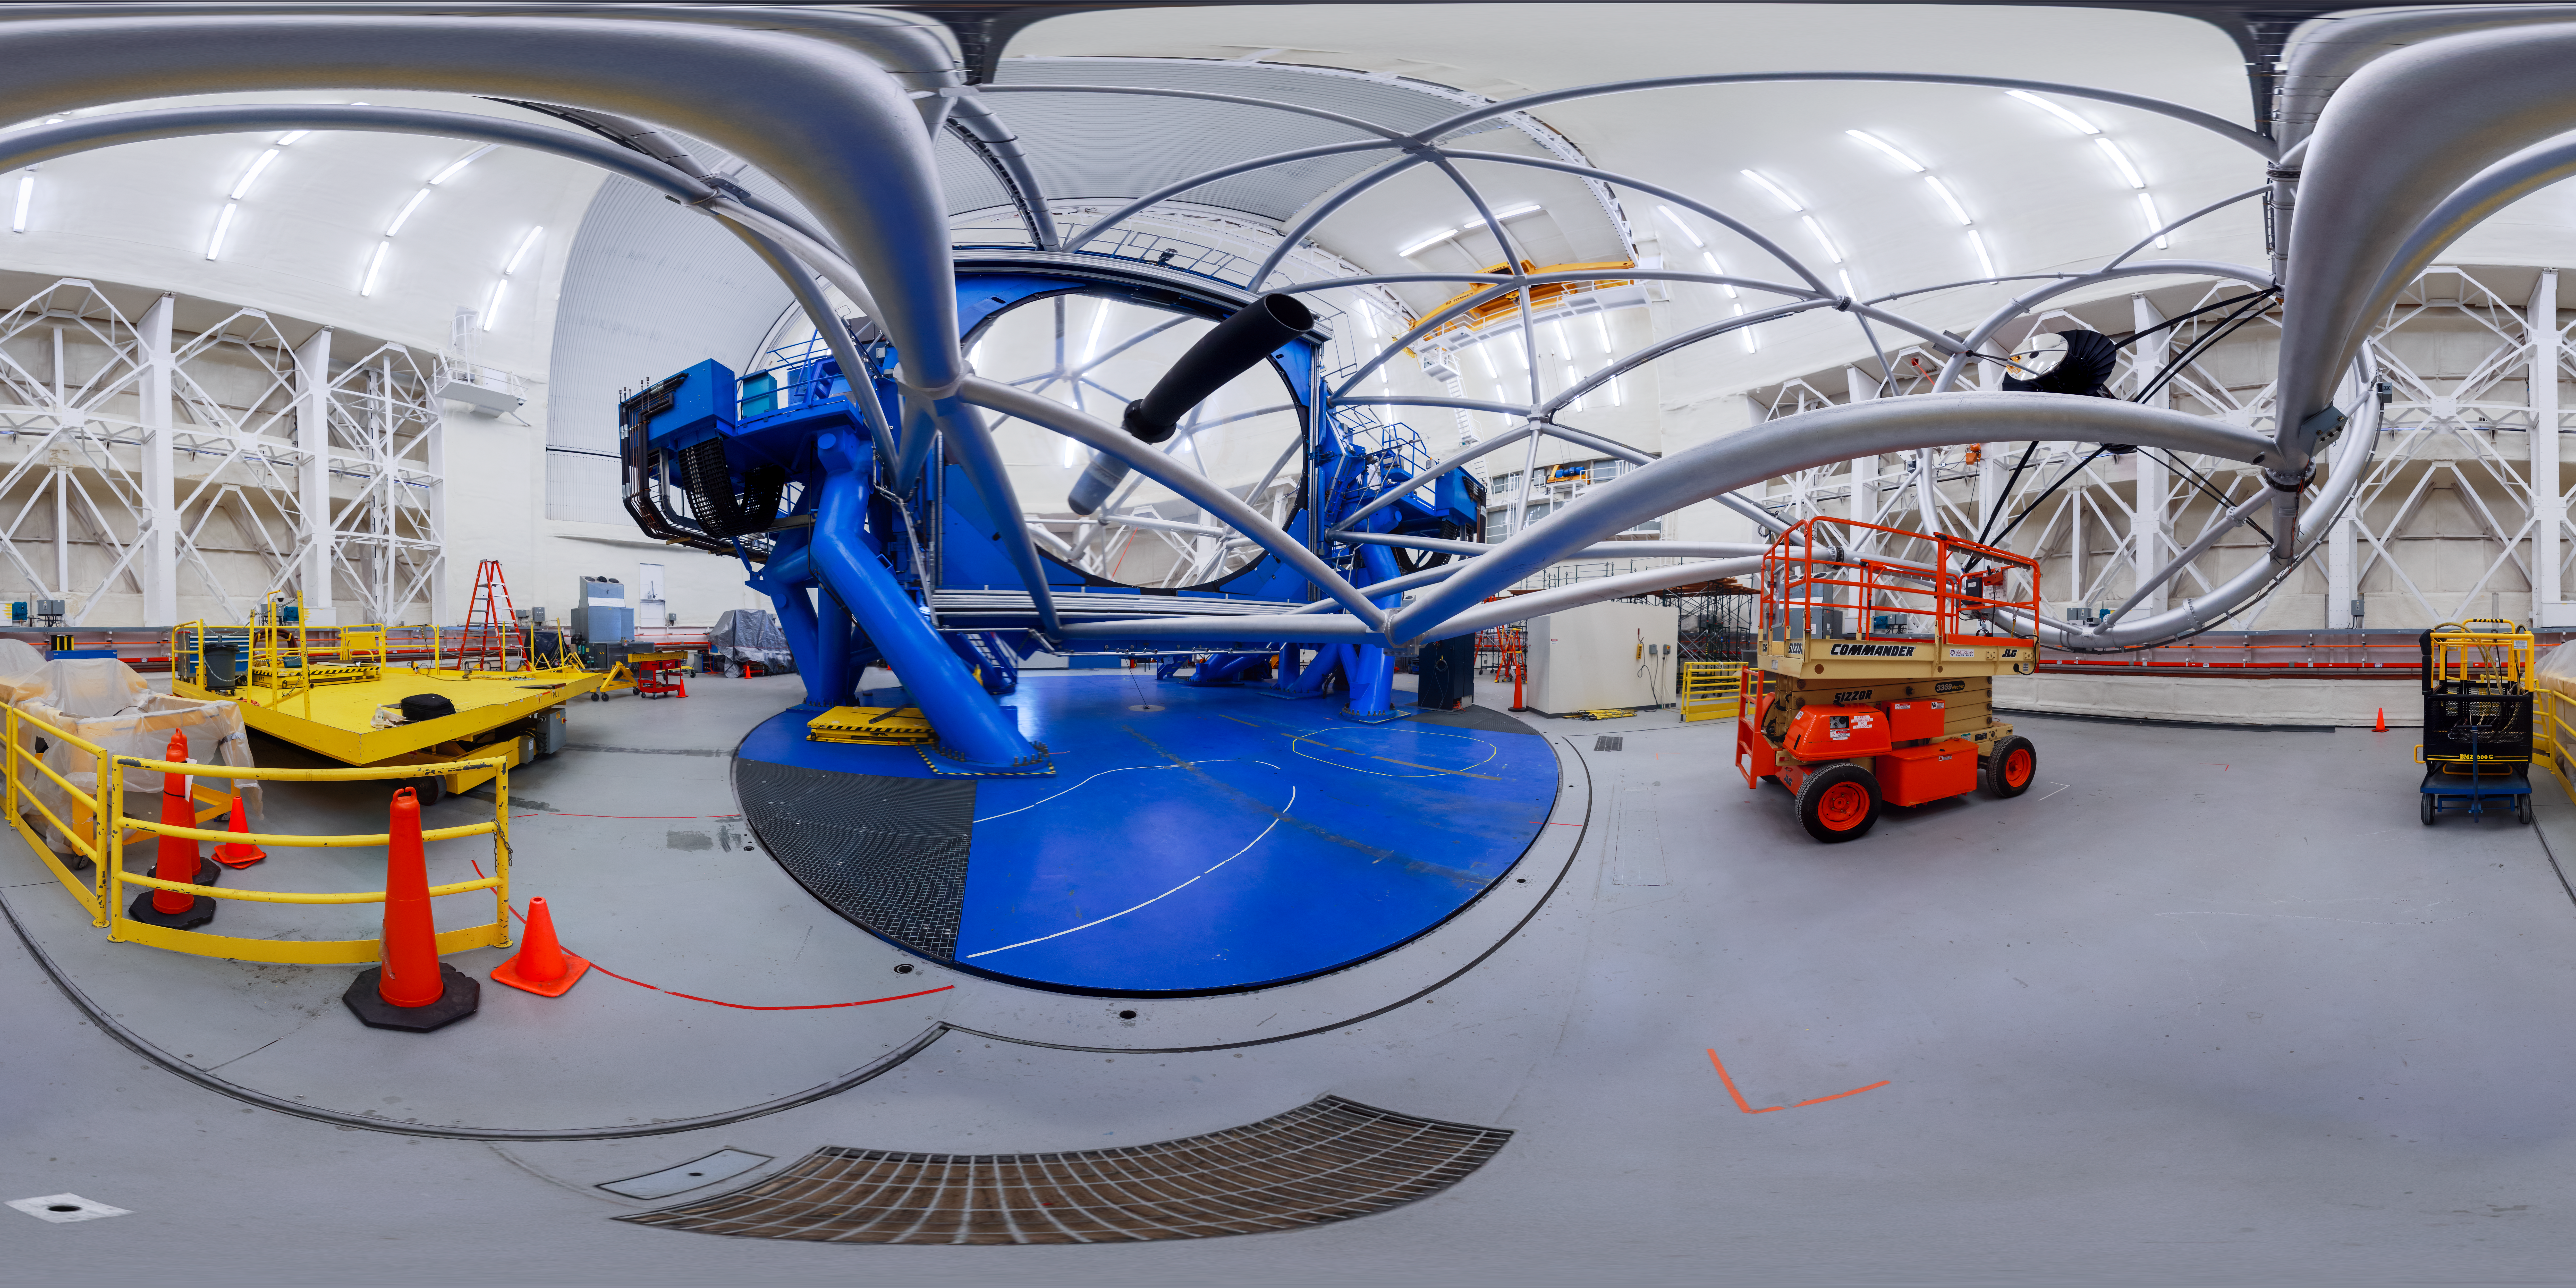

Gemini North Bottom View 360

A view of the Gemini North telescope, part of the International Gemini Observatory, a program of NSF NOIRLab.

Credit: NOIRLab/AURA/NSF/P. Horálek